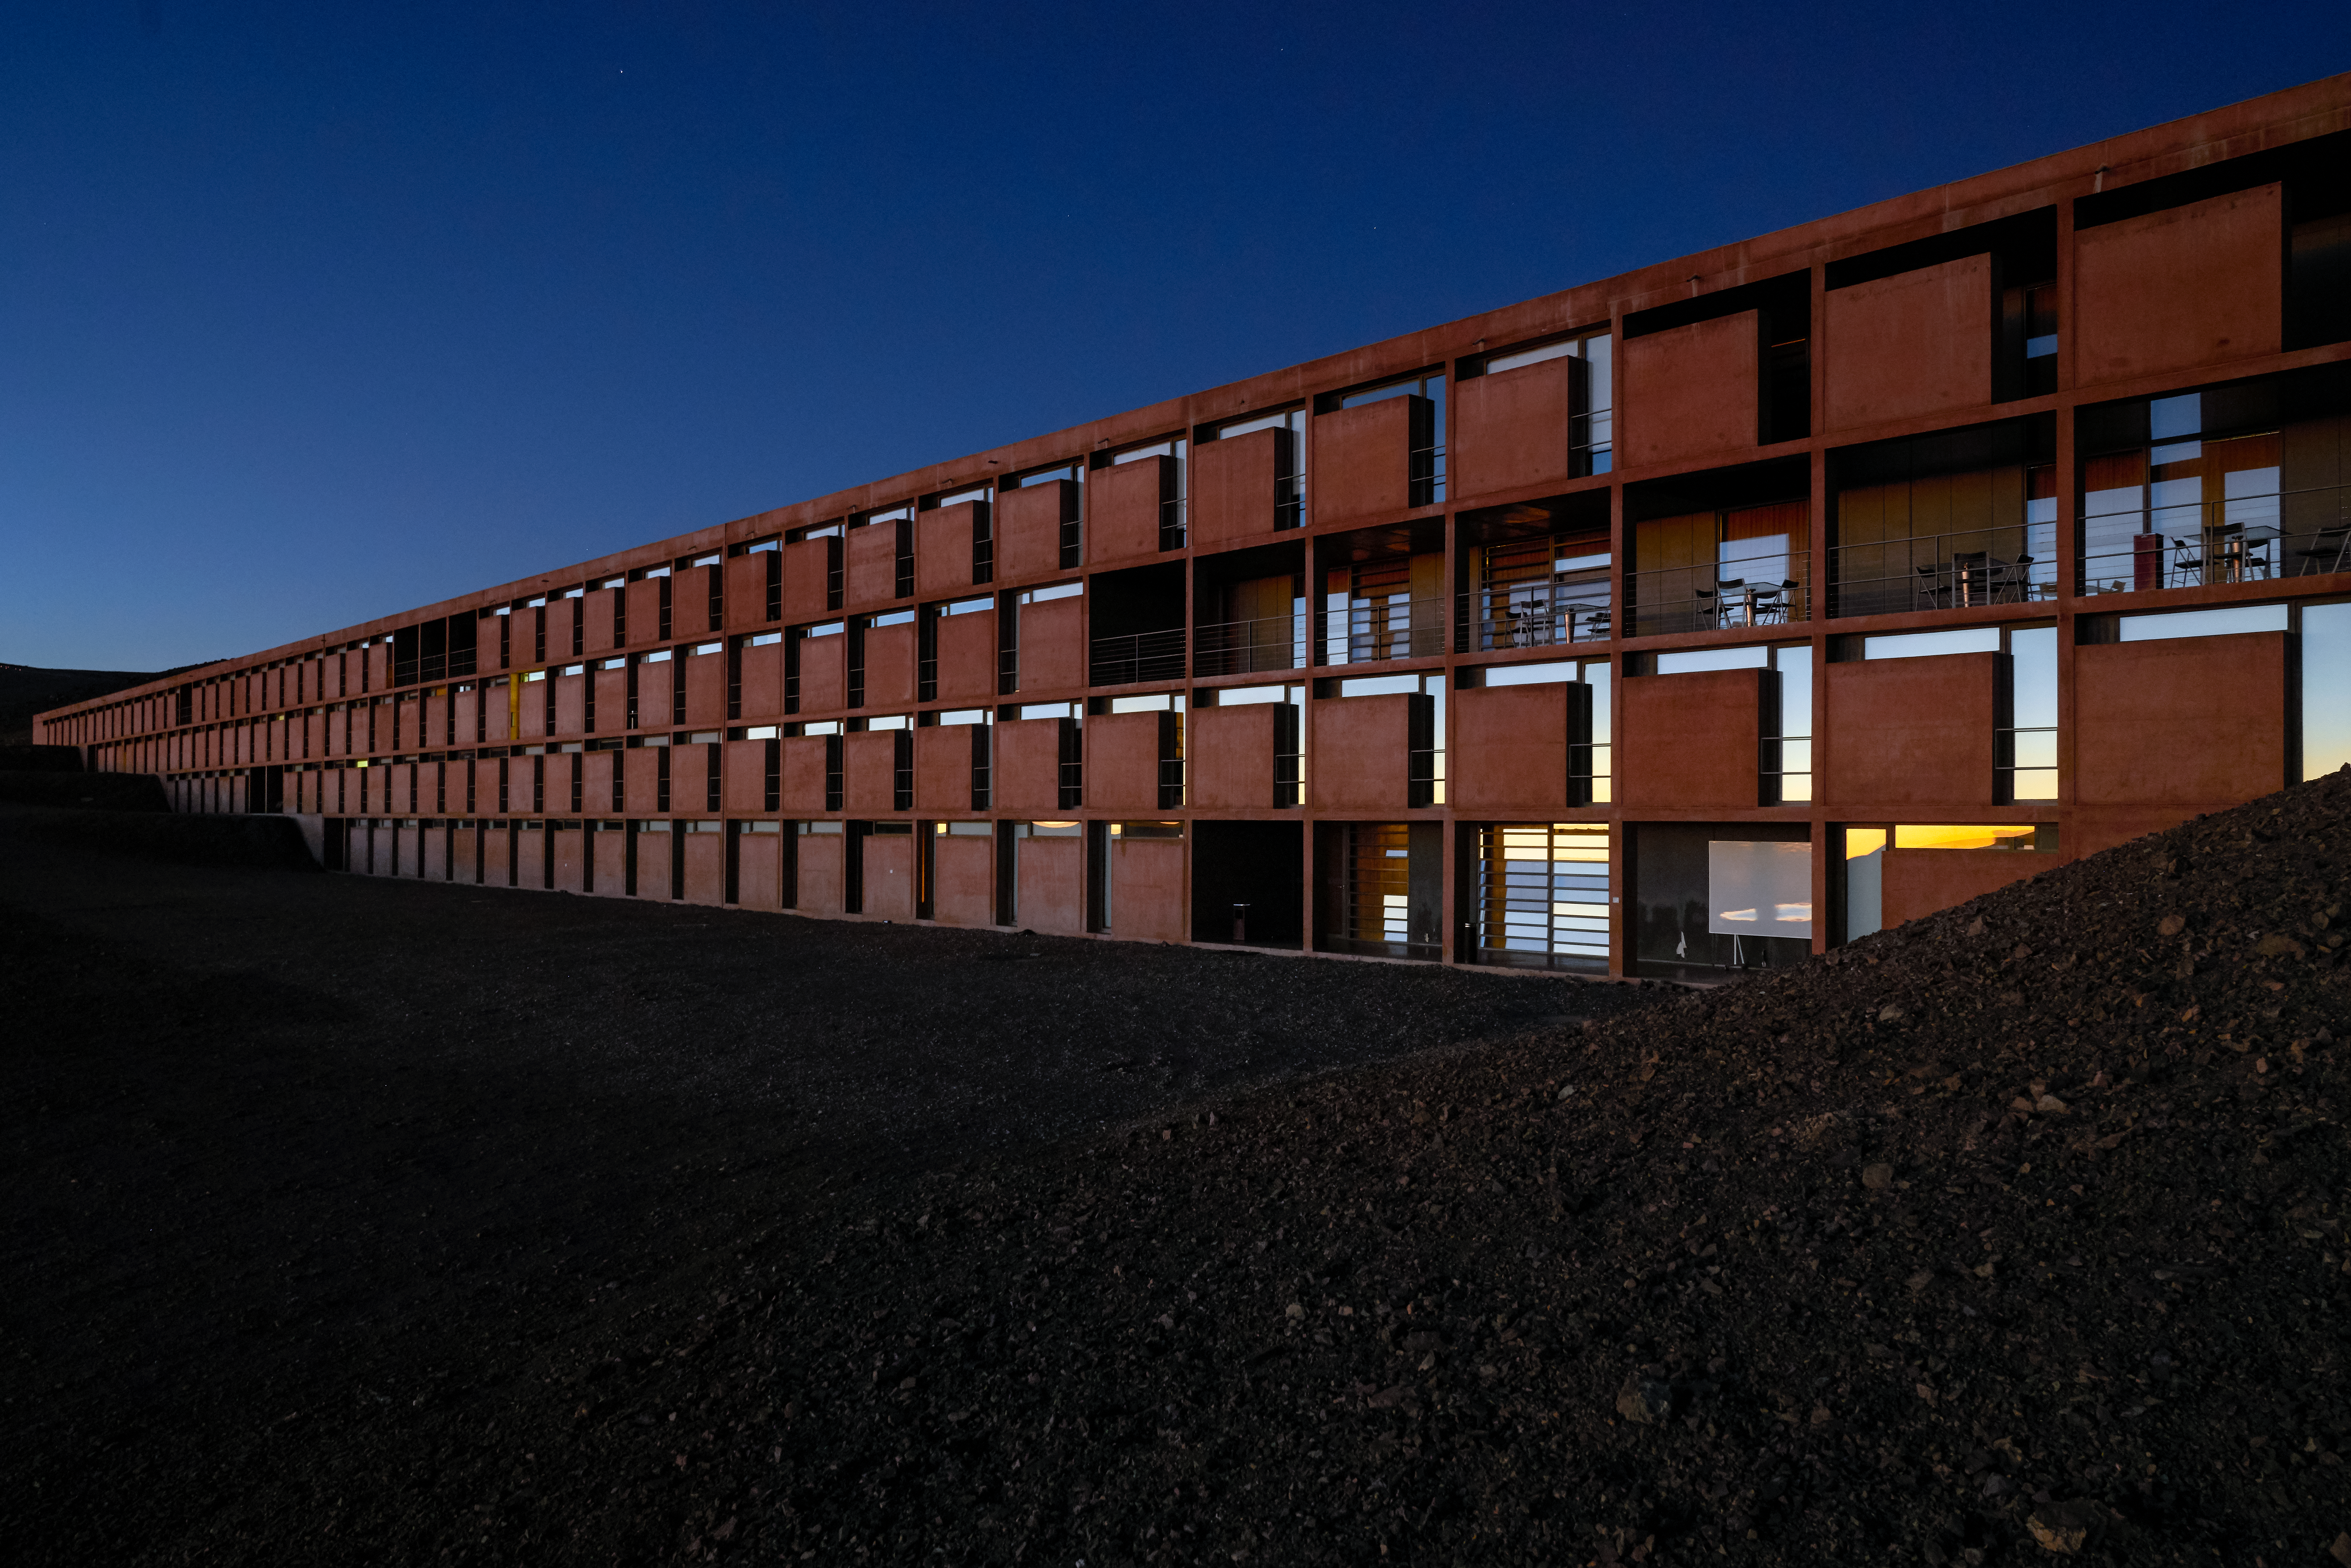

Rooms at Paranal Residencia

Photograph of the rooms at the Paranal Residencia, home of ESO's astronomers in the Atacama Desert.

Credit: Luxy Images/ESO